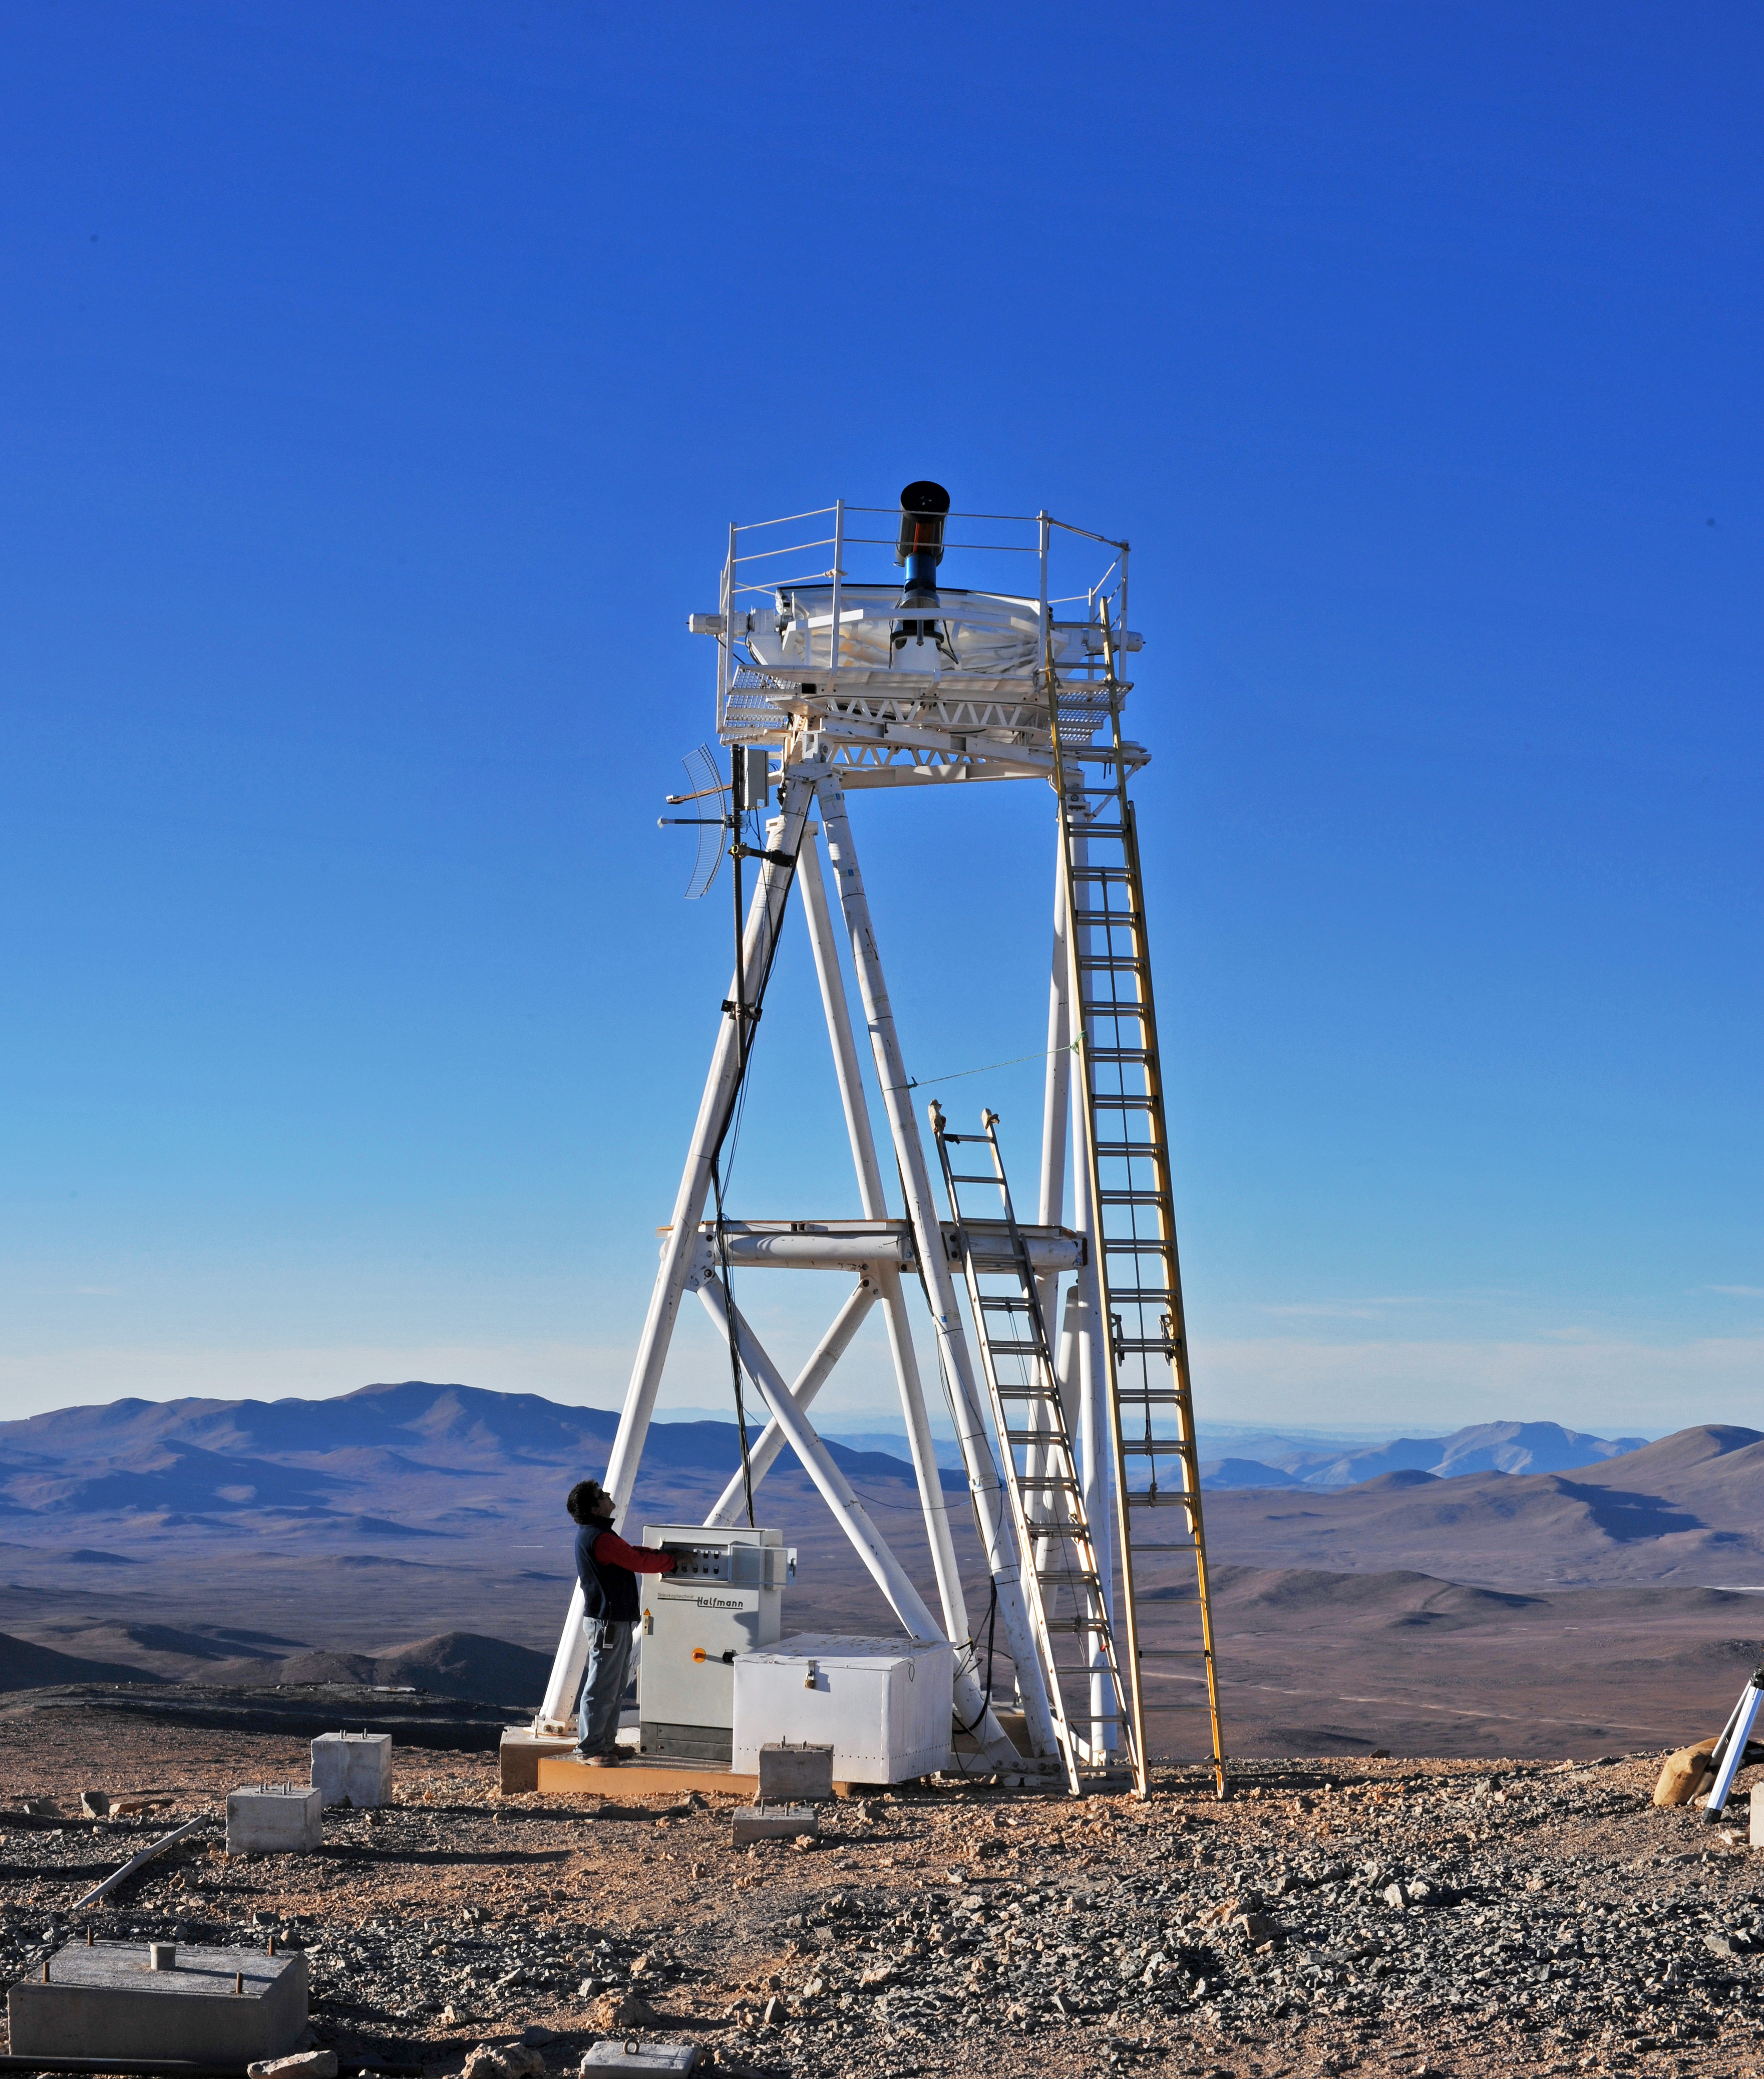

Site testing at Cerro Armazones

This is a photograph of the Differential Image Motion Monitor (DIMM), during the site testing at Cerro Armazones. The DIMM measures the atmospheric seeing by taking a rapid series of measurements of the differential positions of two images of the same star on a detector. Cerro Armazones was selected as the baseline site for the planned Extremely Large Telescope (ELT). Armazones is a 3046-metre mountain in the central part of Chile’s Atacama Desert, about 130 kilometres south of the town of Antofagasta and about 20 kilometres from Cerro Paranal, home of ESO’s Very Large Telescope.

This photograph was taken by ESO Photo Ambassador Serge Brunier.

Credit: ESO/S. Brunier